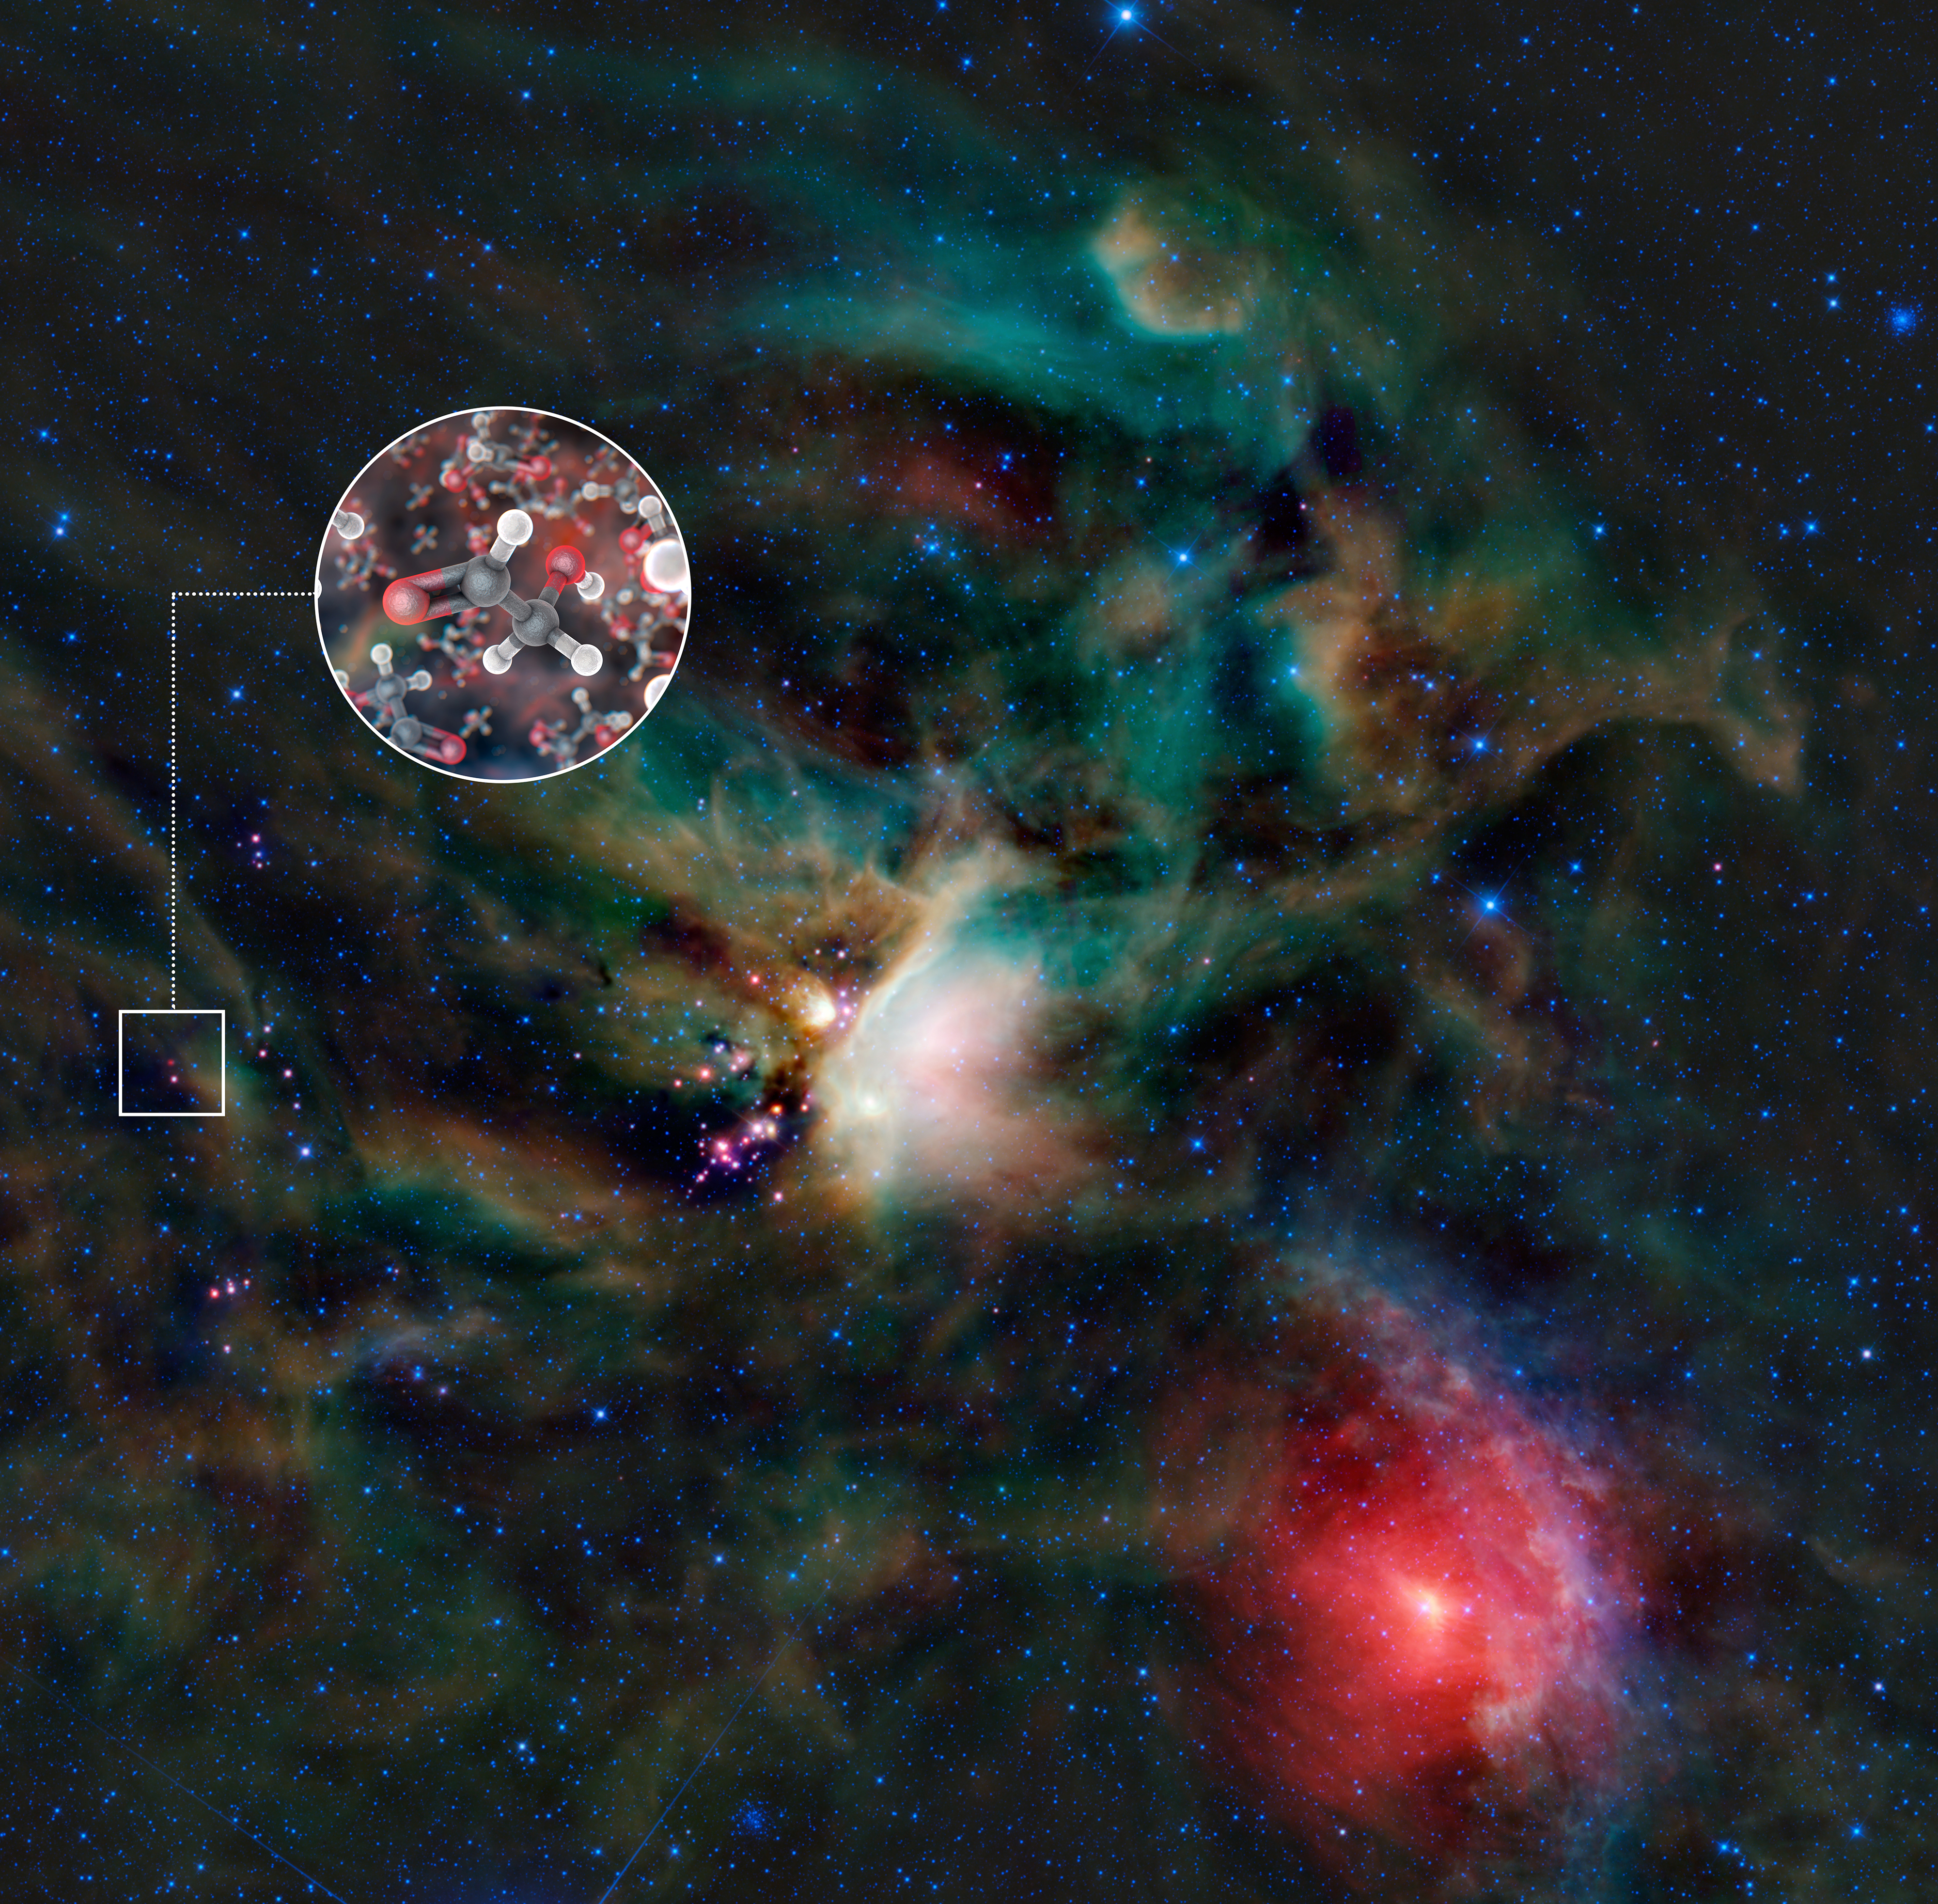

Molecules of glycolaldehyde

A team of astronomers has found molecules of glycolaldehyde — a simple form of sugar — in the gas surrounding a young binary star, with similar mass to the Sun, called IRAS 16293-2422. This is the first time sugar been found in space around such a star, and the discovery shows that the building blocks of life are in the right place, at the right time, to be included in planets forming around the star. The astronomers used the Atacama Large Millimeter/submillimeter Array (ALMA) to detect the molecules.

This image shows the Rho Ophiuchi star-forming region in infrared light, as seen by NASA’s Wide-field Infrared Explorer (WISE). IRAS 16293-2422 is the red object in the centre of the small square. The inset image is an artist’s impression of glycolaldehyde molecules, showing glycolaldehyde’s molecular structure (C2H4O2). Carbon atoms are shown as grey, oxygen atoms as red, and hydrogen atoms as white.

In the WISE infrared image of Rho Ophiuchi, blue and cyan represent light emitted at wavelengths of 3.4 and 4.6 micrometres, which is predominantly from stars. Green and red represent light from 12 and 22 micrometres, respectively, which is mostly emitted by dust.

Credit: ALMA (ESO/NAOJ/NRAO)/L. Calçada (ESO) & NASA/JPL-Caltech/WISE Team